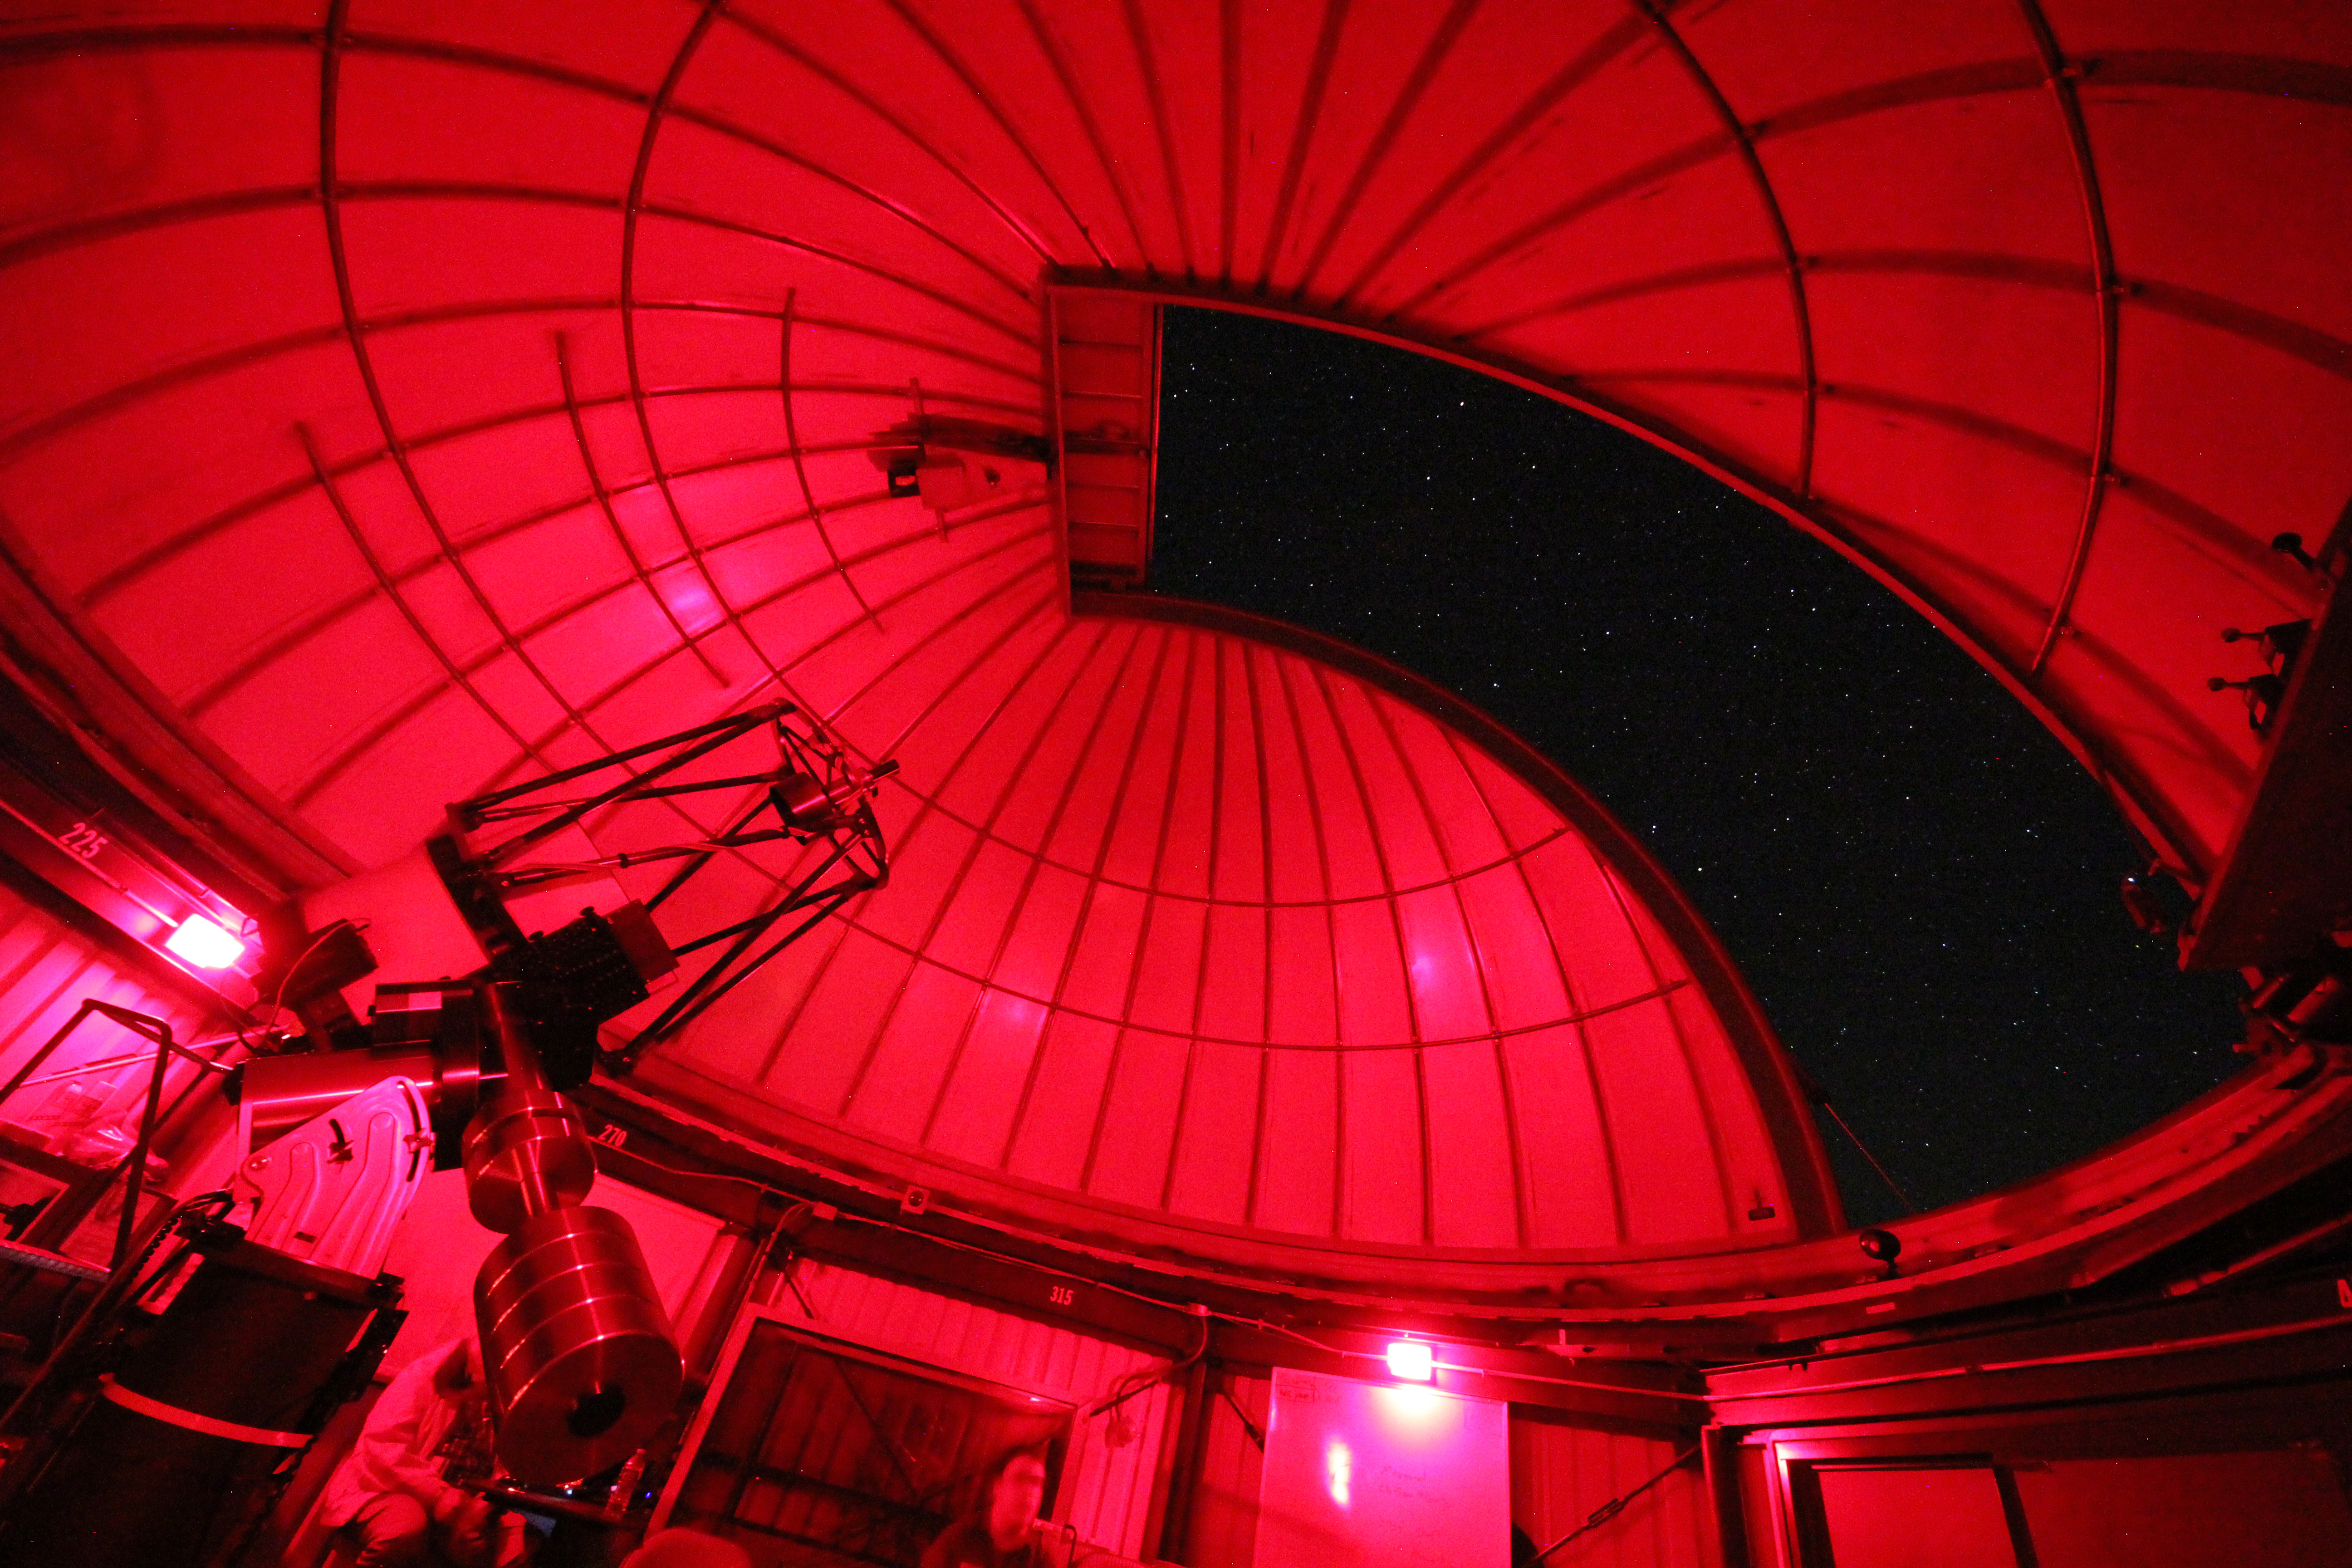

Kitt Peak Visitor Center 0.6-meter Telescope Dome Interior

Night sky through the slit of the Visitor Center dome when it held the 0.5-meter telescope (now housed in the Roll Off Roof Observatory) on Kitt Peak National Observatory in AZ. The Visitor Center dome now holds the 0.6-meter Shreve Telescope.

Credit: KPNO/NOIRLab/NSF/AURA/P. Marenfeld